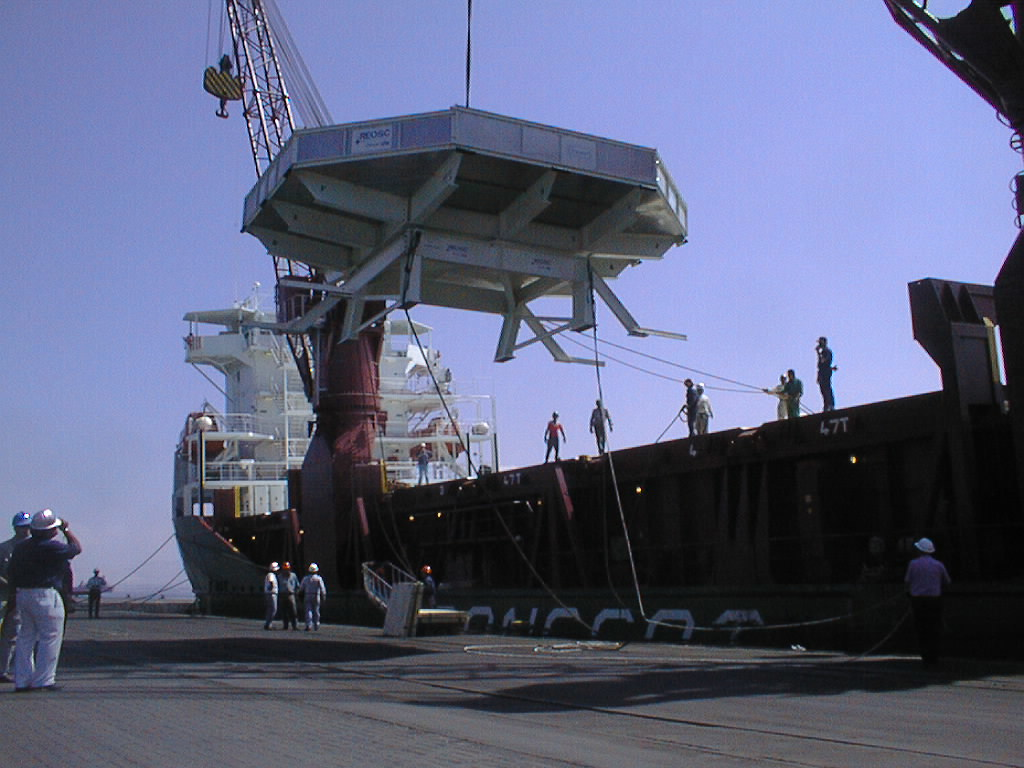

Landing of the mirror

The box is gently lowered towards the ground.

Credit: ESO